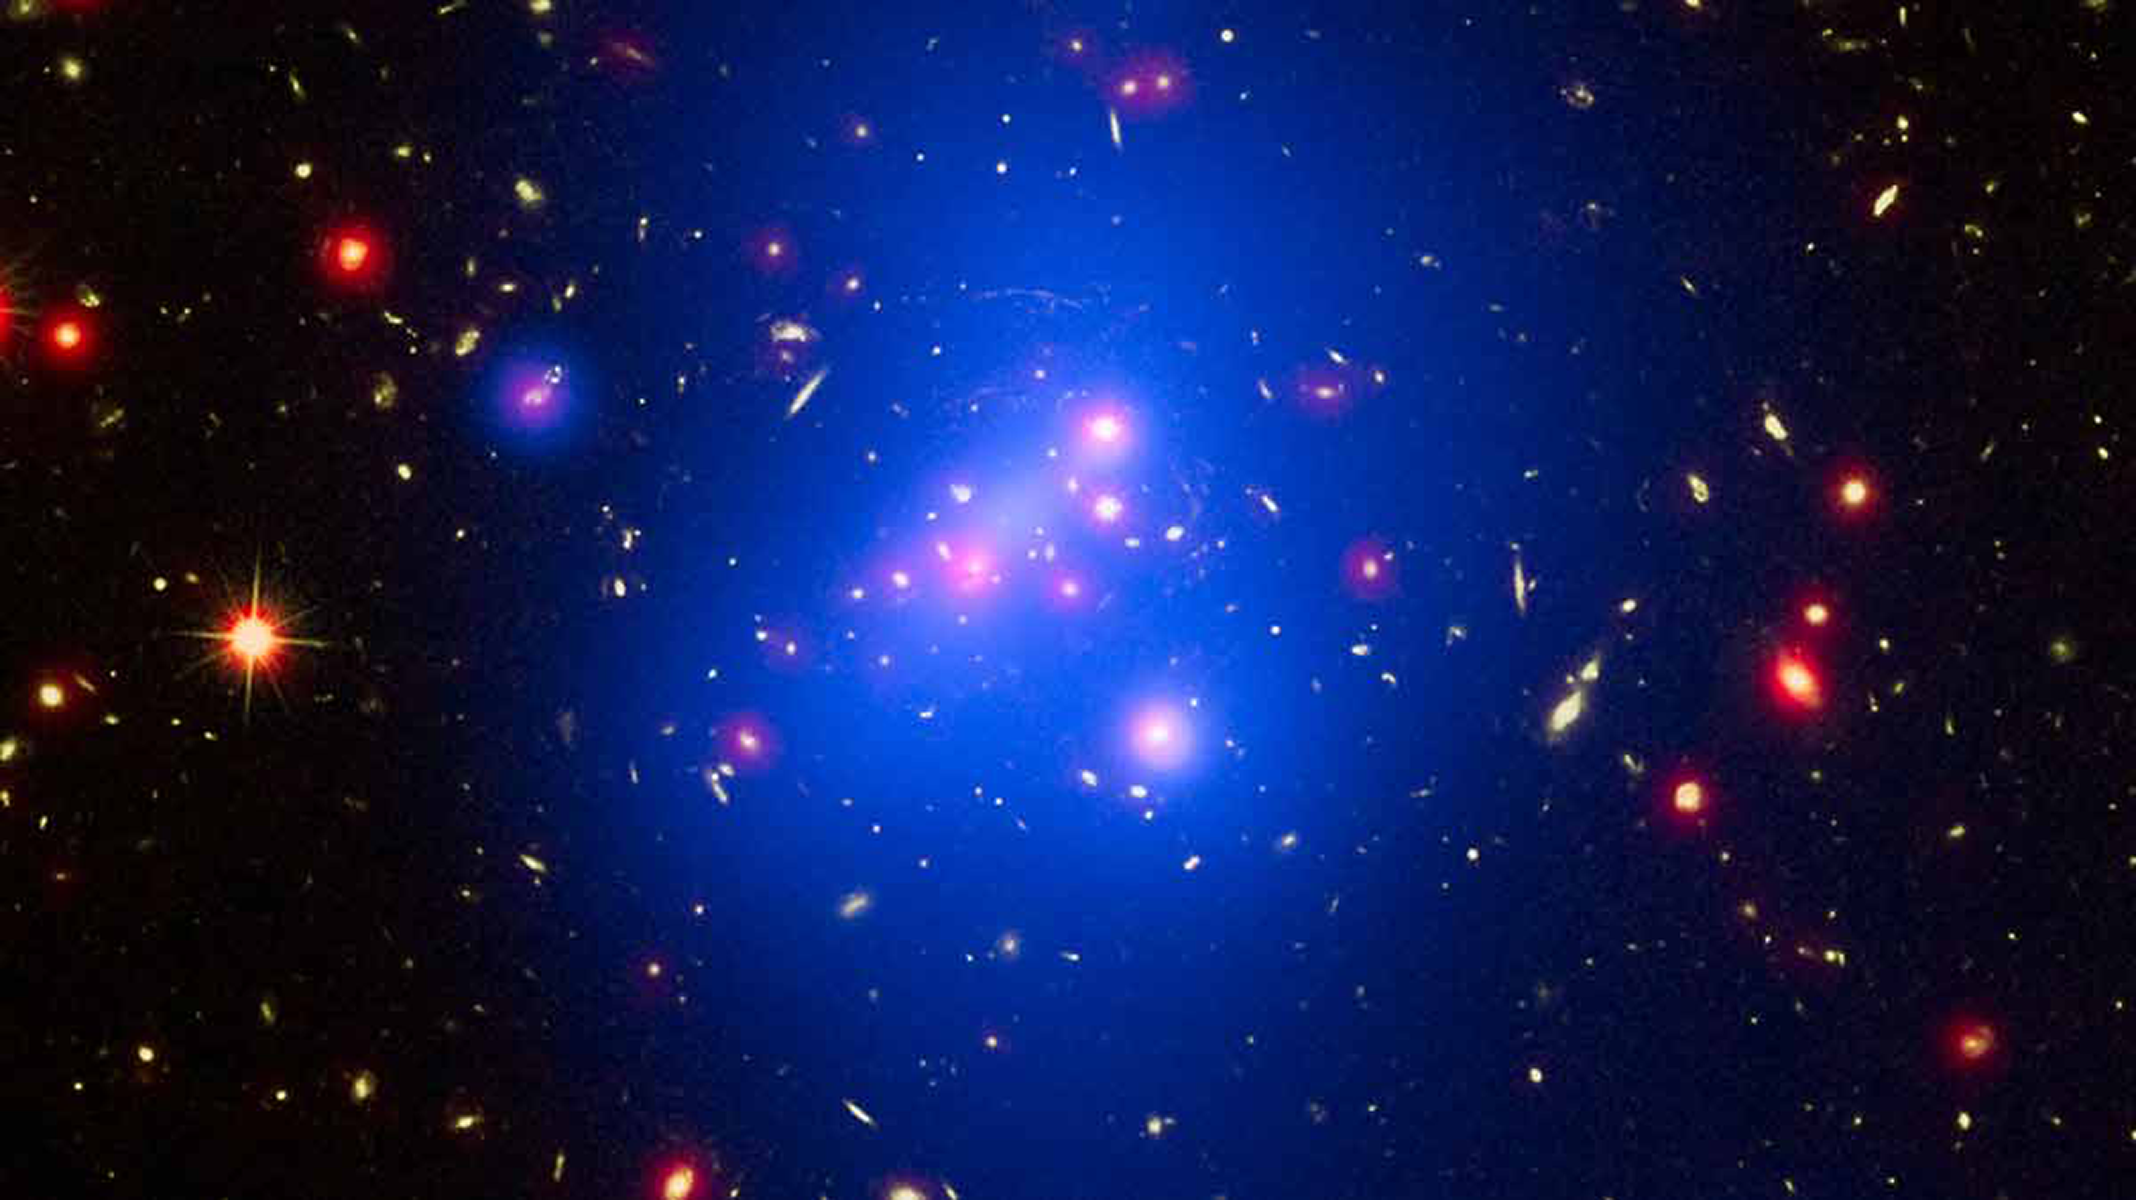

Heavyweight Champion of the Distant Universe

Weighing in at 500 trillion times the mass of the Sun, the young galaxy cluster IDCS 1426, located 10 billion light years from Earth, is the most massive distant cluster known. Recently weighed using data from the Chandra X-ray Observatory and the Hubble Space Telescope, it was first identified with data from the NOAO Deep Wide-field Survey and data taken with the Spitzer Space Telescope.

Credit: X-ray: NASA/CXC/Univ of Missouri/M.Brodwin et al; Optical: NASA/STScI; Infrared: JPL/CalTech